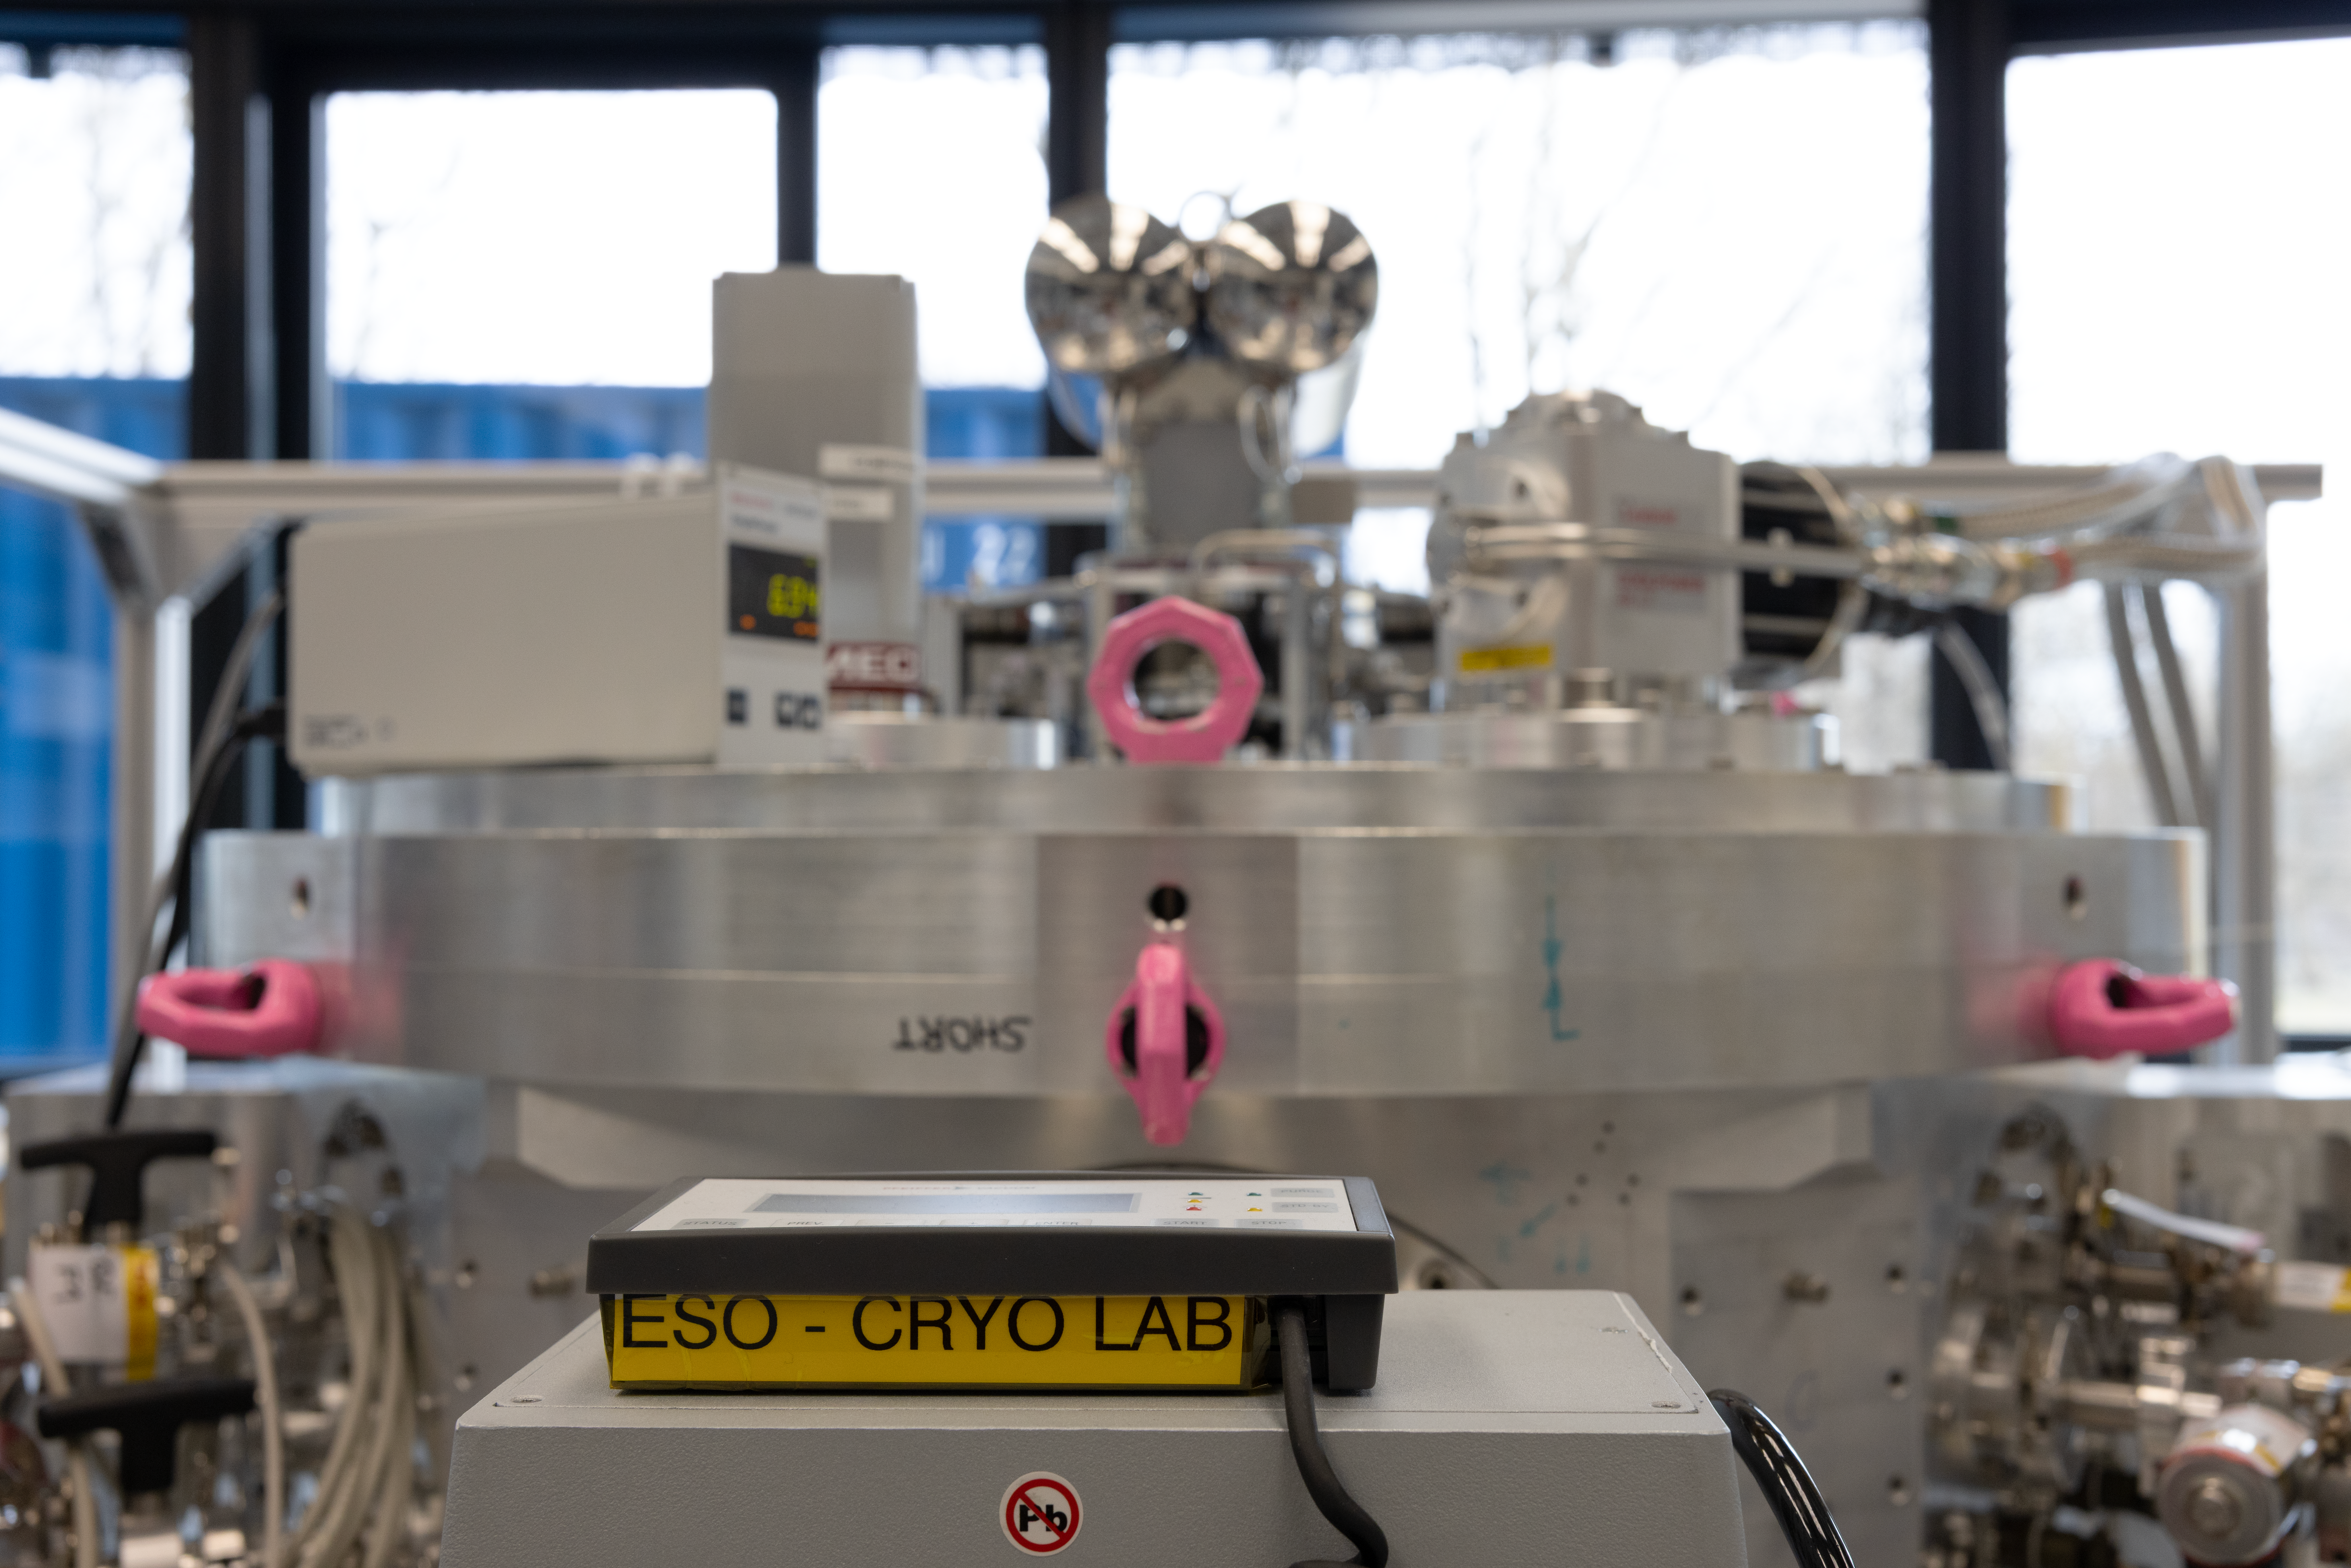

Cryogenic test facility for ELT systems

Some of the instruments on ESO's Extremely Large Telescope (ELT) will have elements that need to be cooled as low as 4 degrees Kelvin. Here we can see the large facility, which ESO has built to test cryogenic devices and develop ELT's cryogenic control system.

Credit: ESO